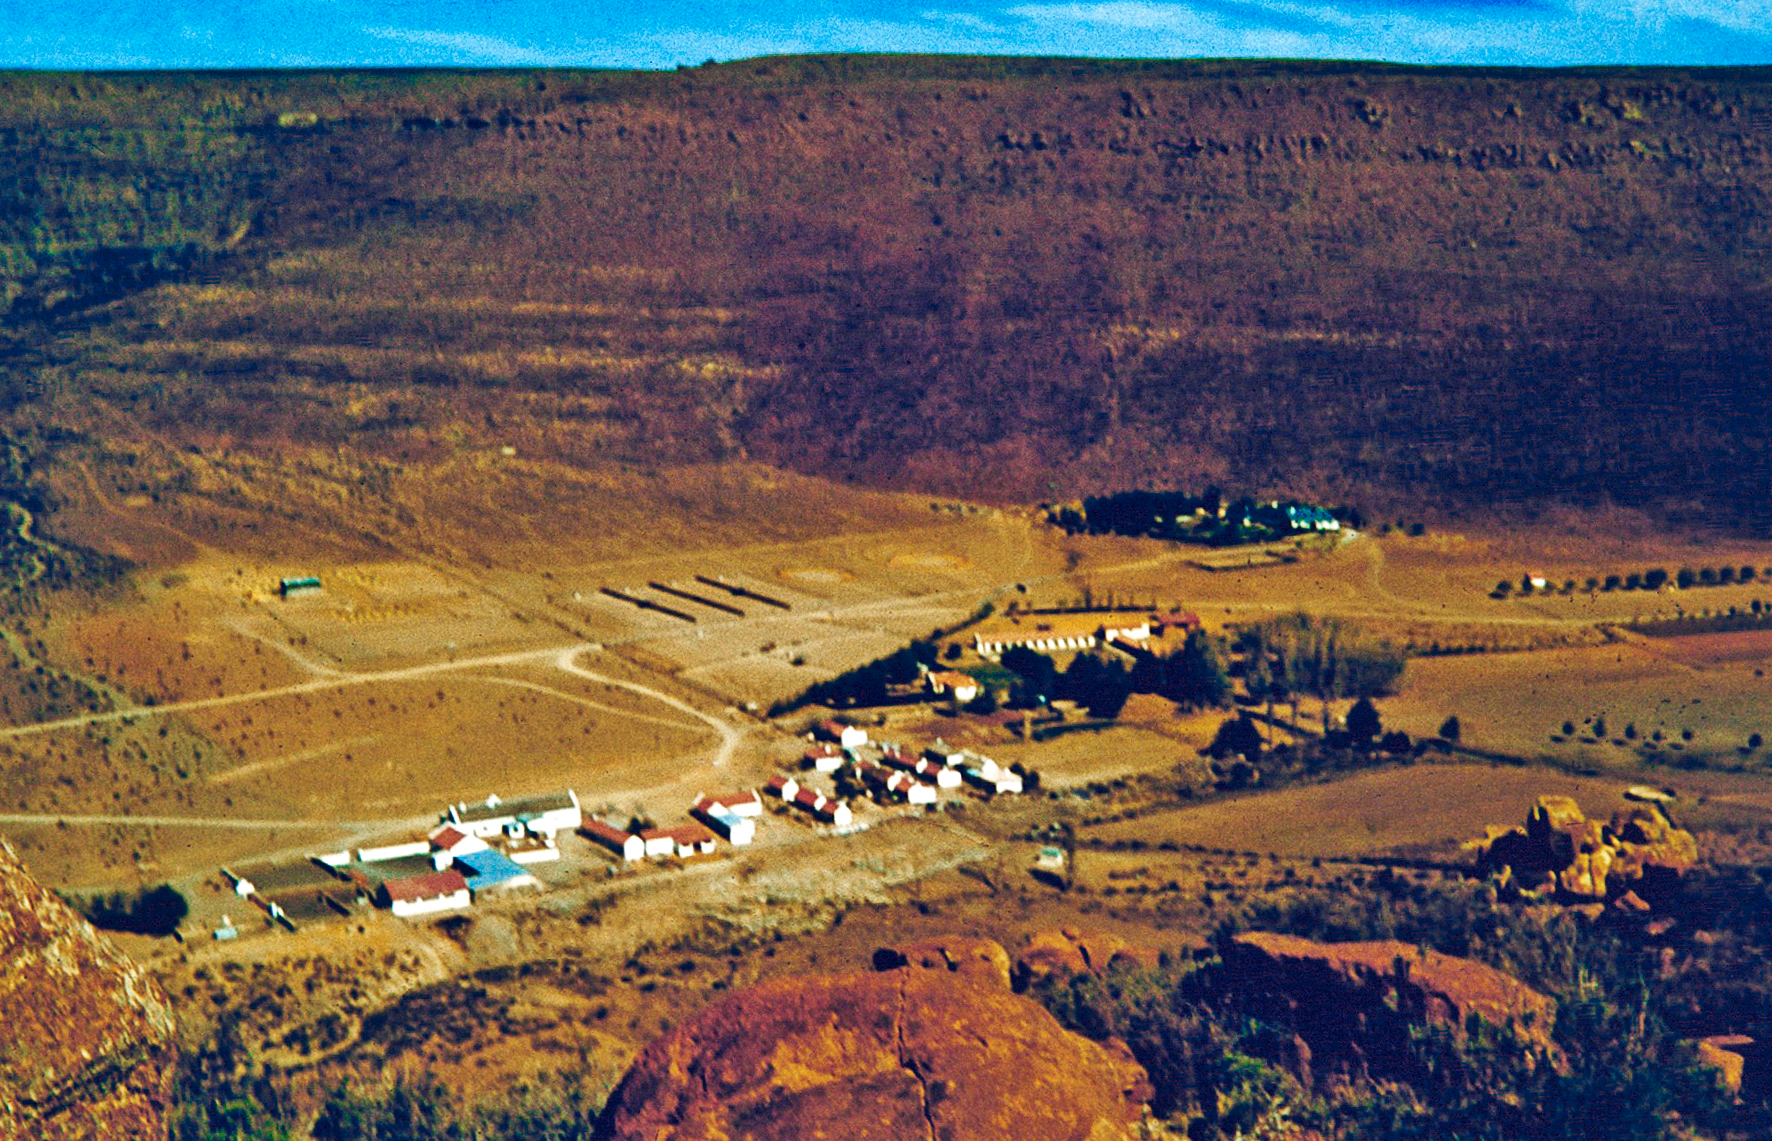

The Klaverlei Farm from air

Overlooking the staff housing at the Table Mountain observing site in South Africa from ESO’s testing expedition in the early 1960s.

Credit: ESO/J.Doornenbal